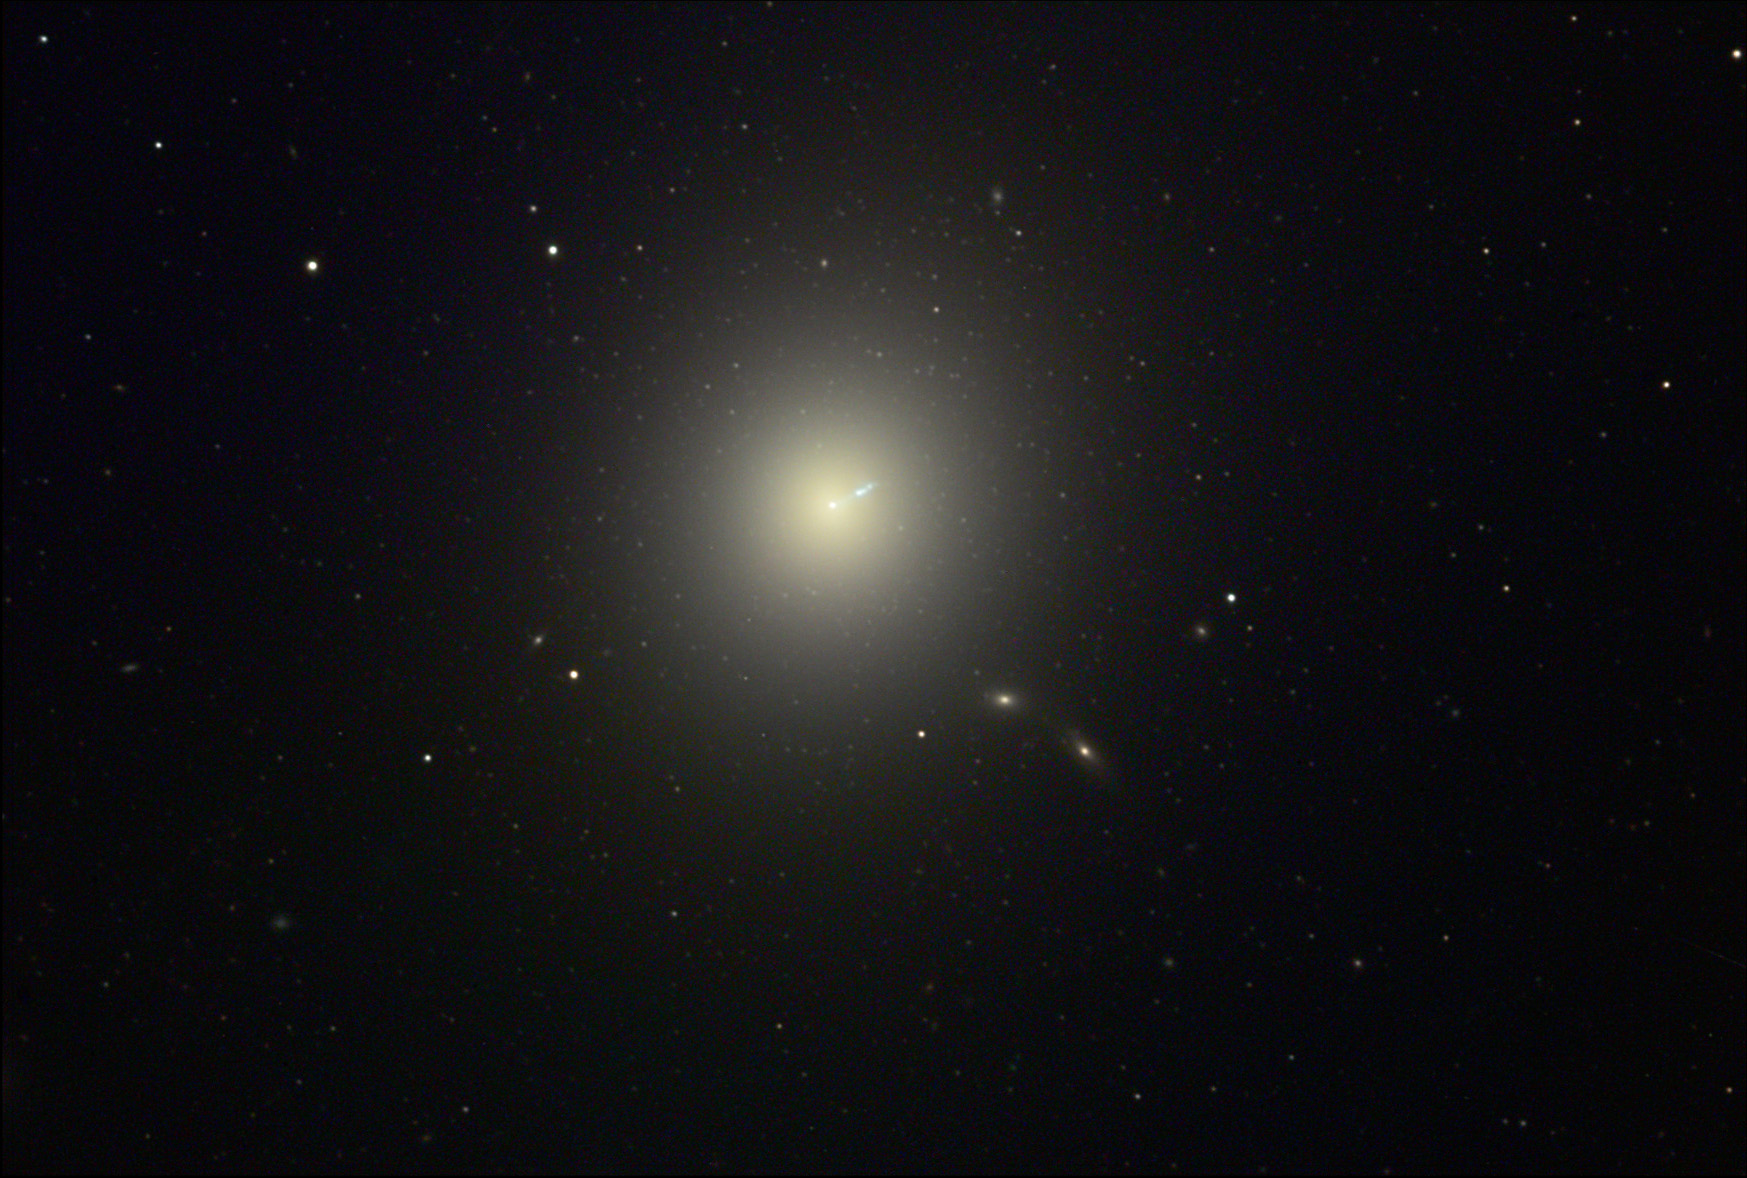

M87

In the heart of the Virgo cluster of galaxies lies a giant- and in its heart lies a monster. This elliptical galaxy is larger than our galaxy as it is 120,000 light years in diameter. However, since it is spherical in volume astronomers estimate that this ball of stars weighs in at over 2 trillion solar masses (of sun-like stars!). In this image many small fuzzy balls surround the galaxy. Each of these is a globular cluster which contains hundreds of thousands of stars. And finally the seemingly innocuous spike emanating from the core of the galaxy is a luminous stream of accelerated gas (almost the speed of light) having been driven from a black hole in the heart of M87. There are many companion galaxies that orbit this overbearing galaxy.

This image was taken as part of Advanced Observing Program (AOP) program at Kitt Peak Visitor Center during 2014.

Credit: KPNO/NOIRLab/NSF/AURA/Adam Block